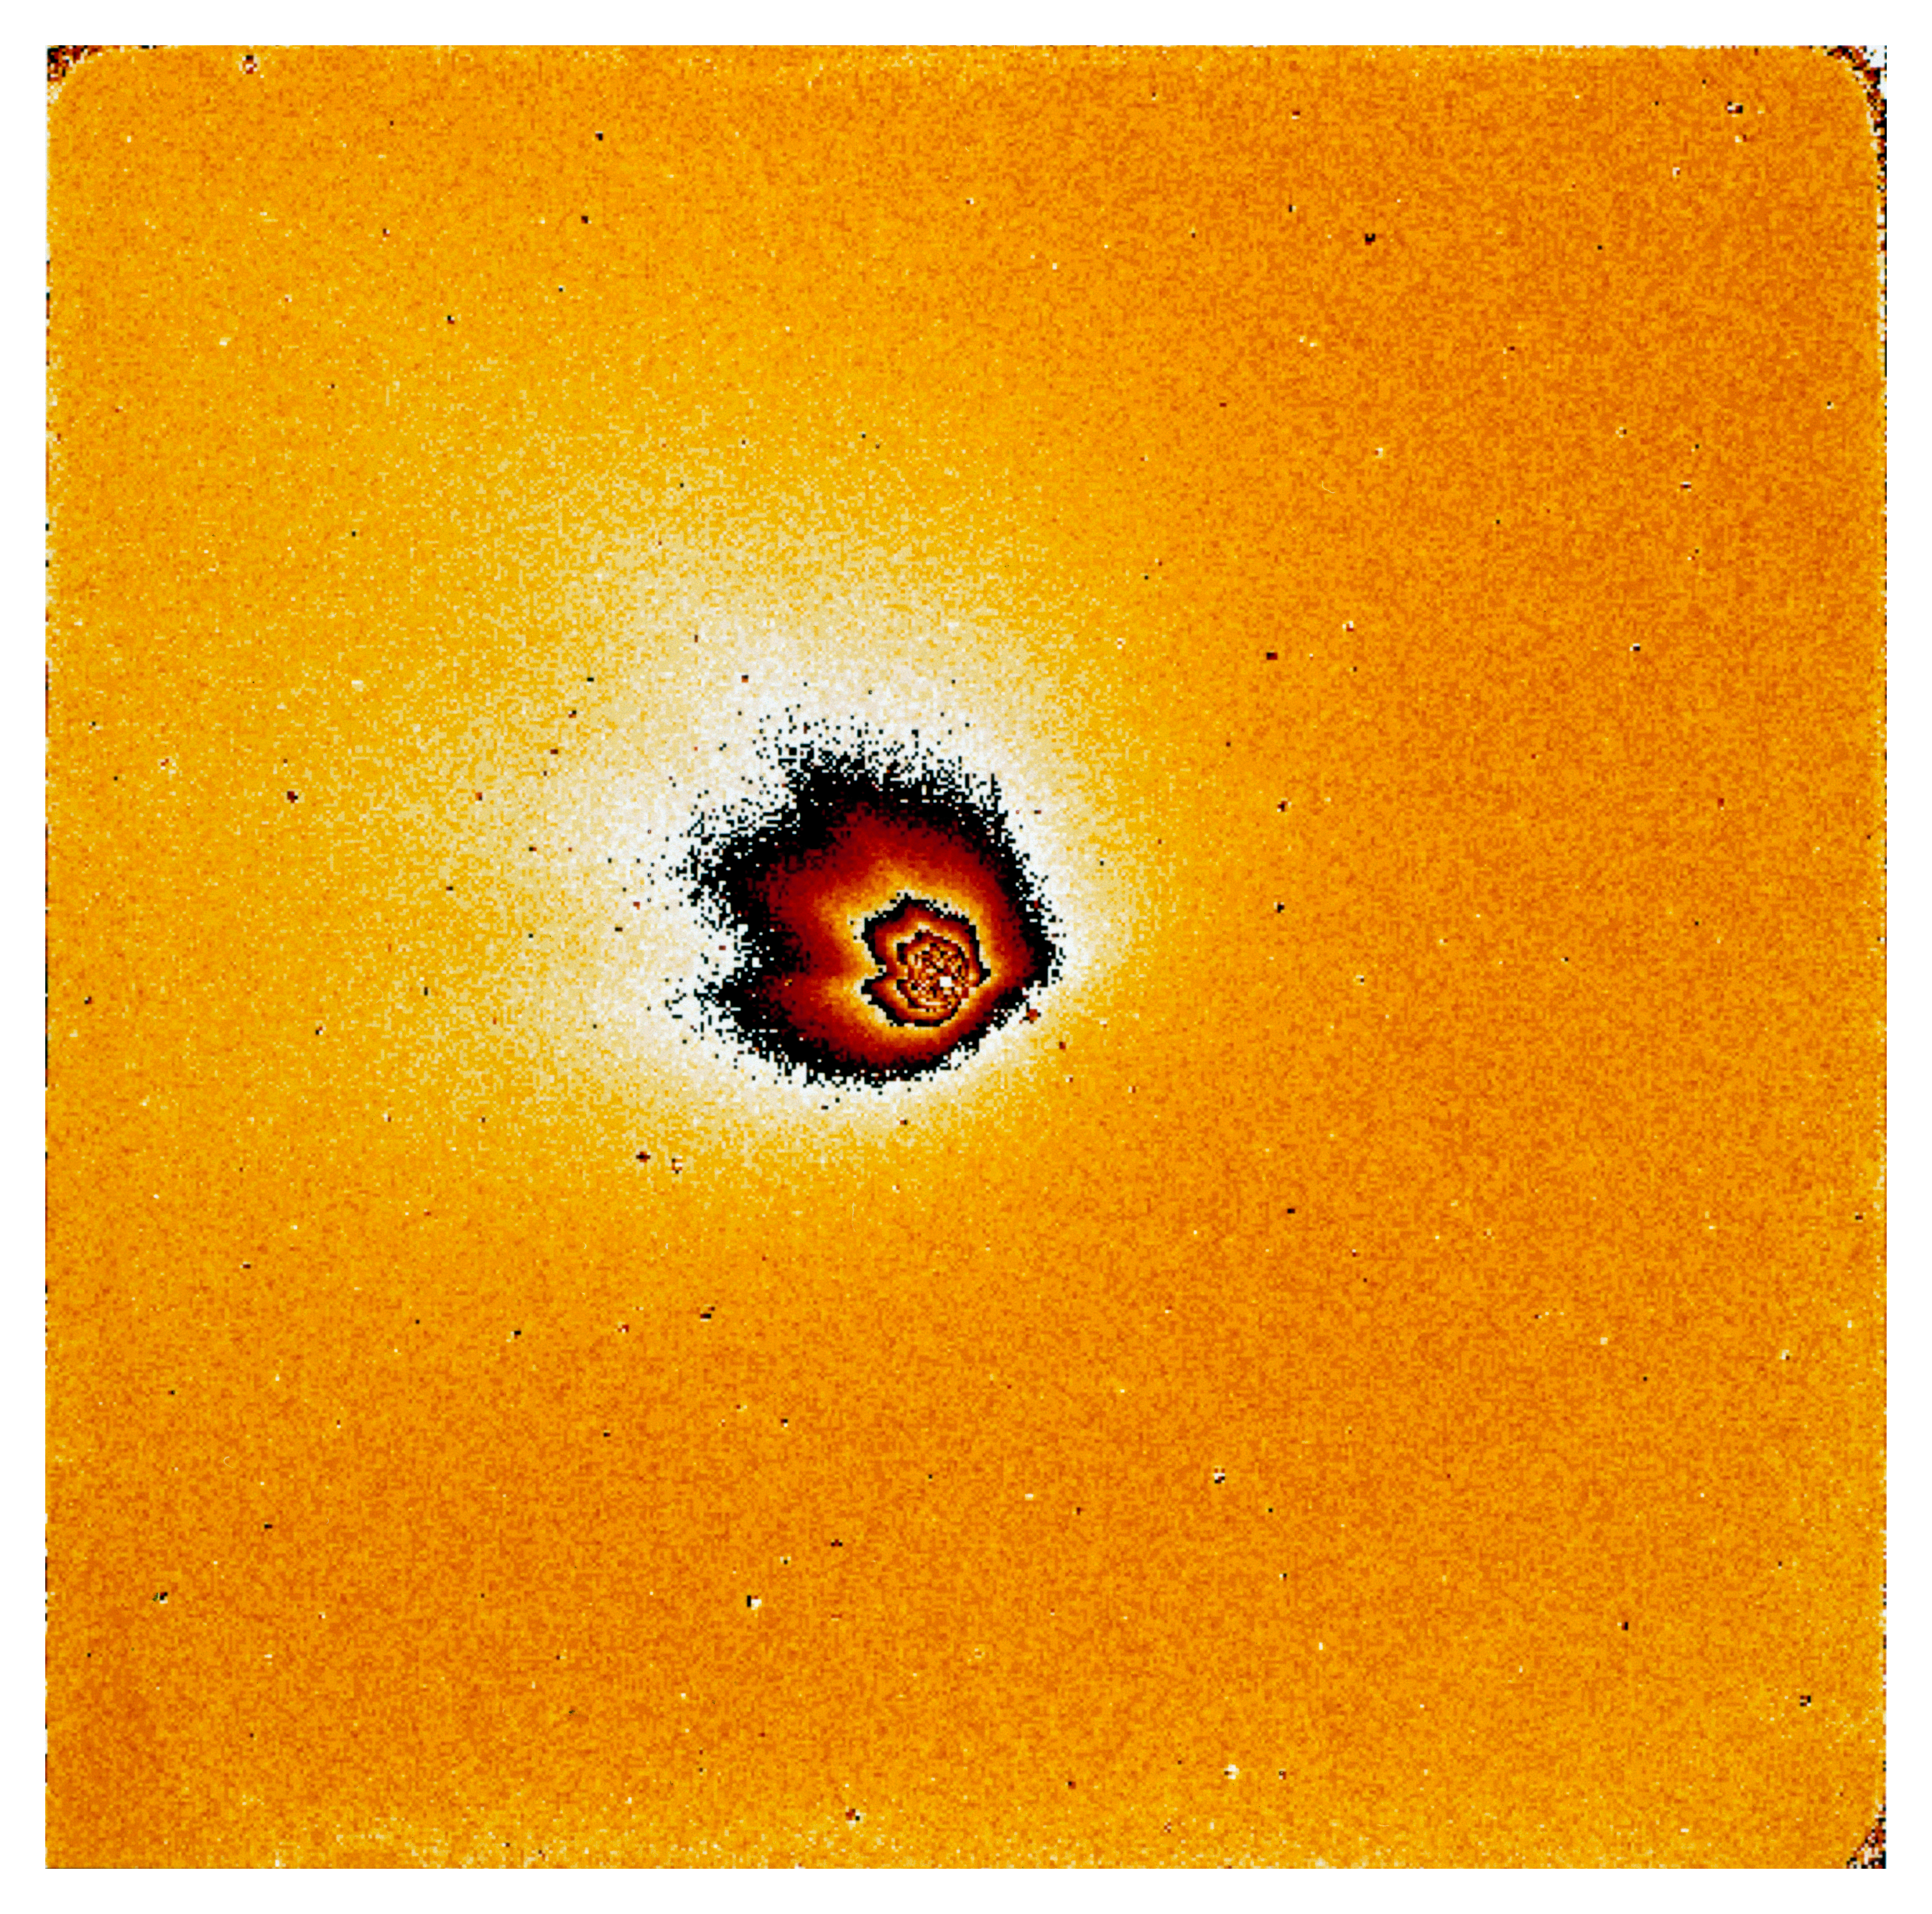

Gas and dust in comet Hale Bopp

This is one of four images in a series showing the appearance of Comet Hale Bopp in early November 1996. At this time it was approaching the Sun in the sky, and these images are some of the last made by a major astronomical telescope in 1996. They were made by Hermann Boehnhardt of the Astronomical Institute of the Ludwig-Maximilian-University in Munich (Germany). The images were taken at the Danish 1.5-metre telescope with the DFOSC multi-mode instrument on 2 November 1996 around 0 UT. The detector was a LORAL CCD chip (2052 x 2052 pix). The orientation is such that North is up and East is to the left. The pixel size is 0.4 arcsec. At the time of the exposures the comet was just 20 deg above the horizon and still in the twilight sky. The heliocentric distance was 2.49 AU (372 million km) and the Earth distance was 3.05 AU (456 million km). Thus, 1 pix = 885 km. The exposure time was5 sec (R-filter). It was obtained through a red filter and mostly shows sunlight reflected from the dust in the coma.

Credit: ESO